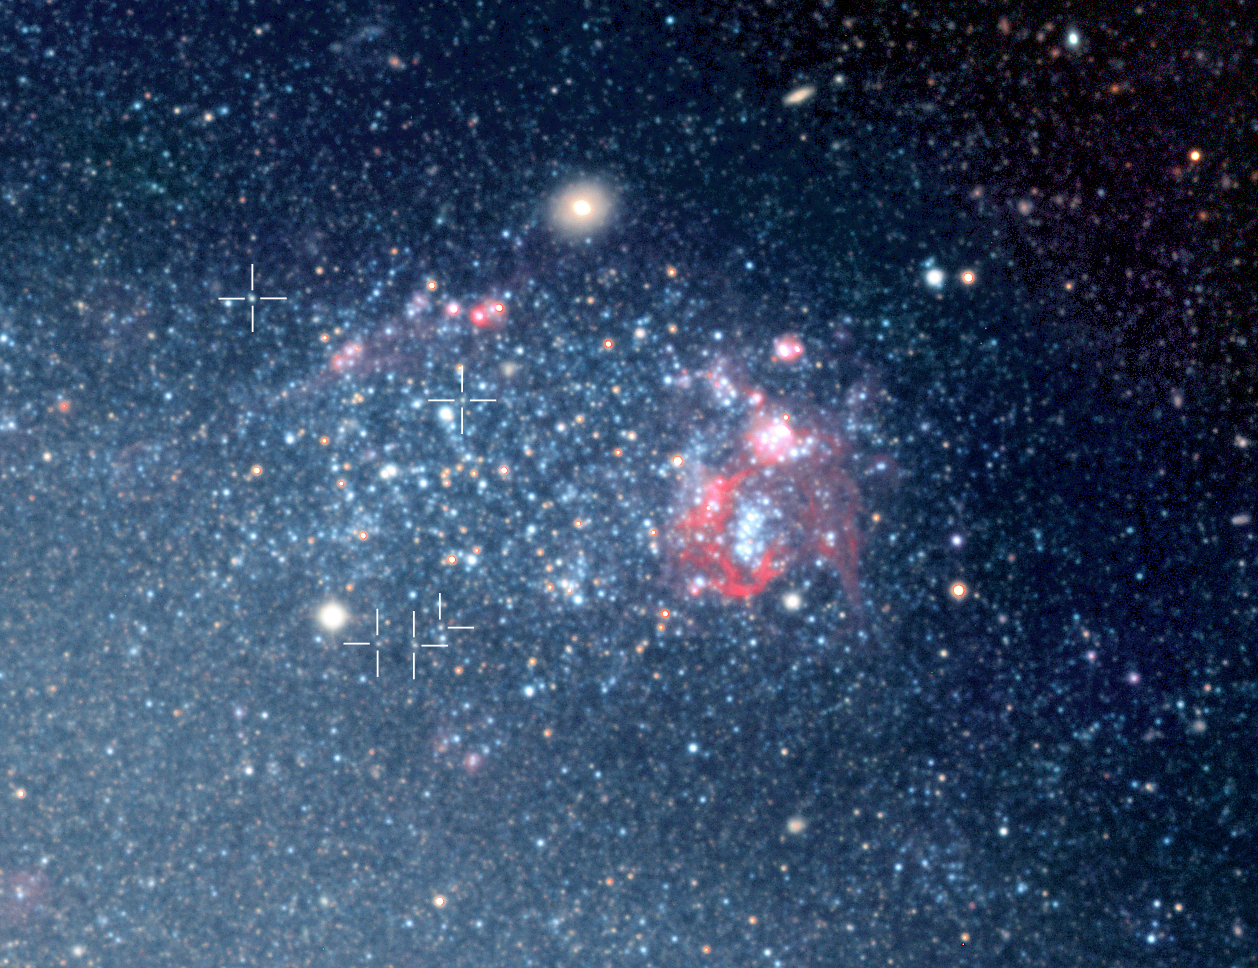

Cepheids in NGC 300

Some of the Cepheid type stars in the spiral galaxy NGC 300 (at the centre of the markers), as they were identified by Wolfgang Gieren and collaborators during the research programme for which the WFI images of NGC 300 were first obtained. In this area of NGC 300, there is also a huge cloud of ionized hydrogen (a "HII shell"). It measures about 2,000 light-years in diameter, thus dwarfing even the enormous Tarantula Nebula in the LMC.

Credit: ESO